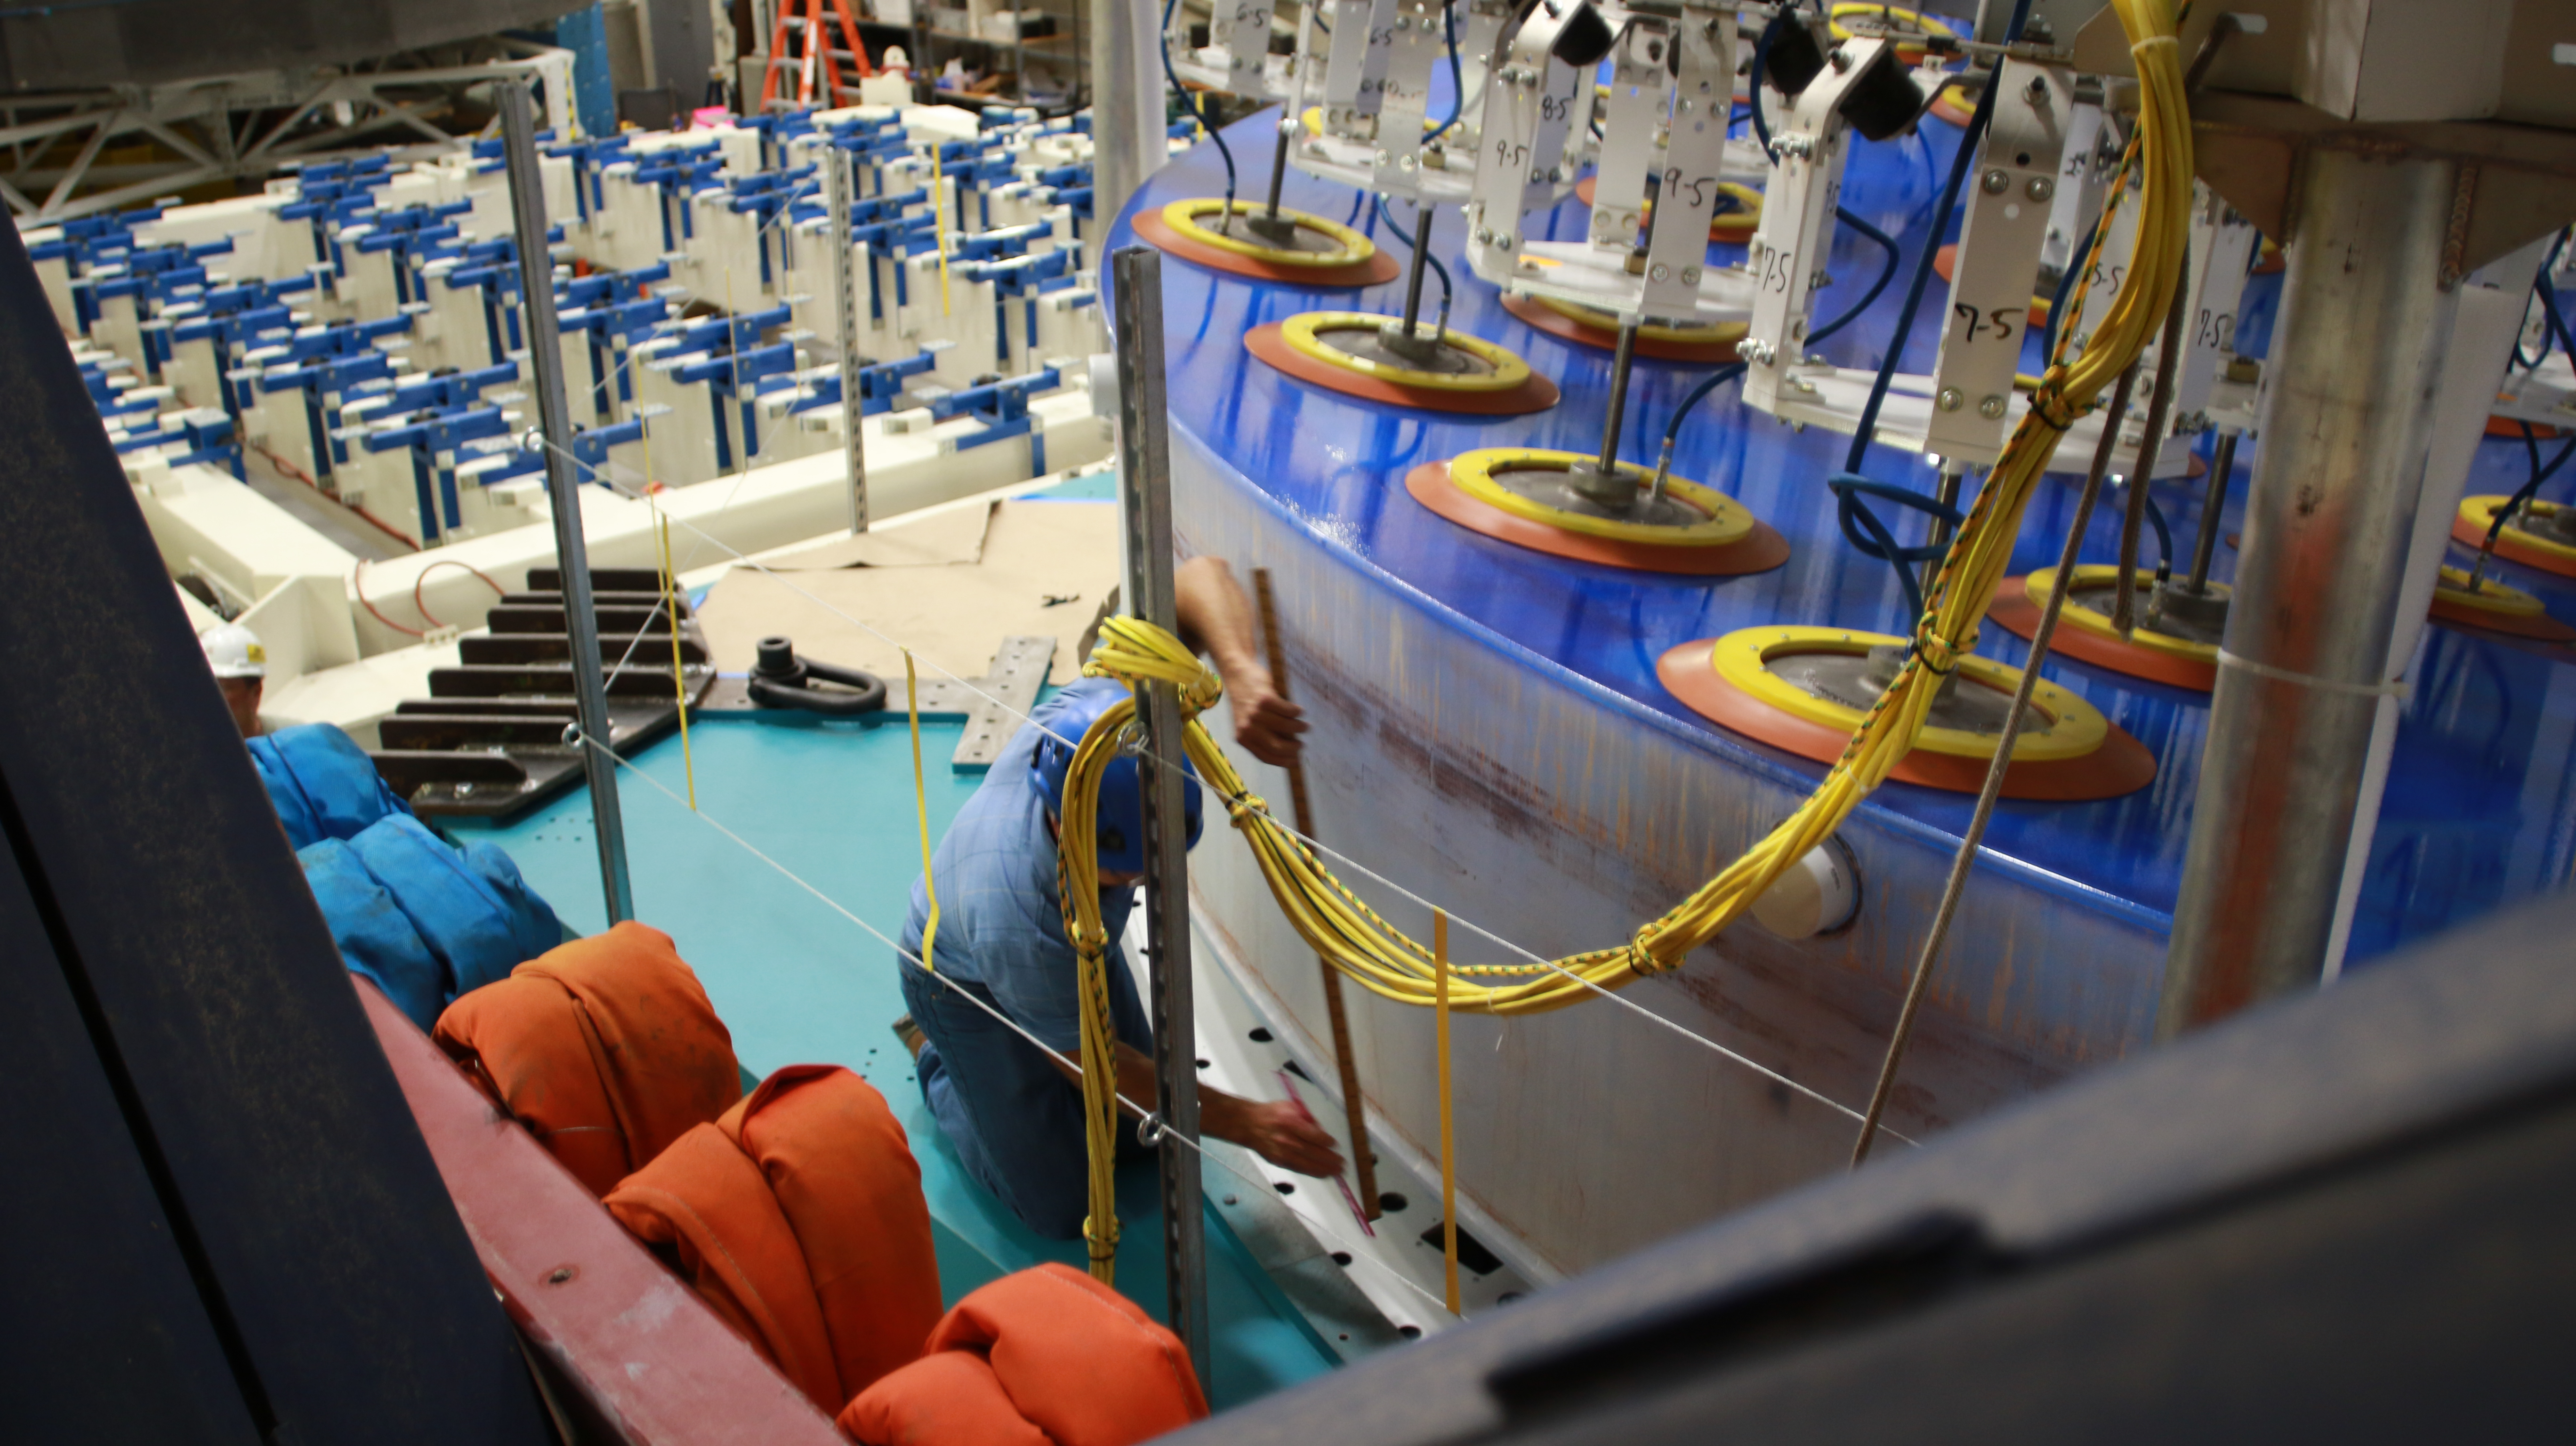

M1M3 Lift 2018

On the morning of October 25th, at the Richard F. Caris Mirror Lab on the University of Arizona campus, the LSST Primary/Tertiary Mirror (M1M3) was successfully lifted out of its transport container and onto the M1M3 Cell. The mirror lift was performed with a special lifting fixture, outfitted with 54 vacuum pads, that was designed specifically to safely lift and lower the 37,000 lb (16,780 kg) glass monolith. The M1M3 Mirror was lifted onto the Cell, interfacing successfully with the 355 static supports (wire rope isolators), that hold it above the upper surface of the mirror cell.

Credit: Rubin Observatory/NSF/AURA